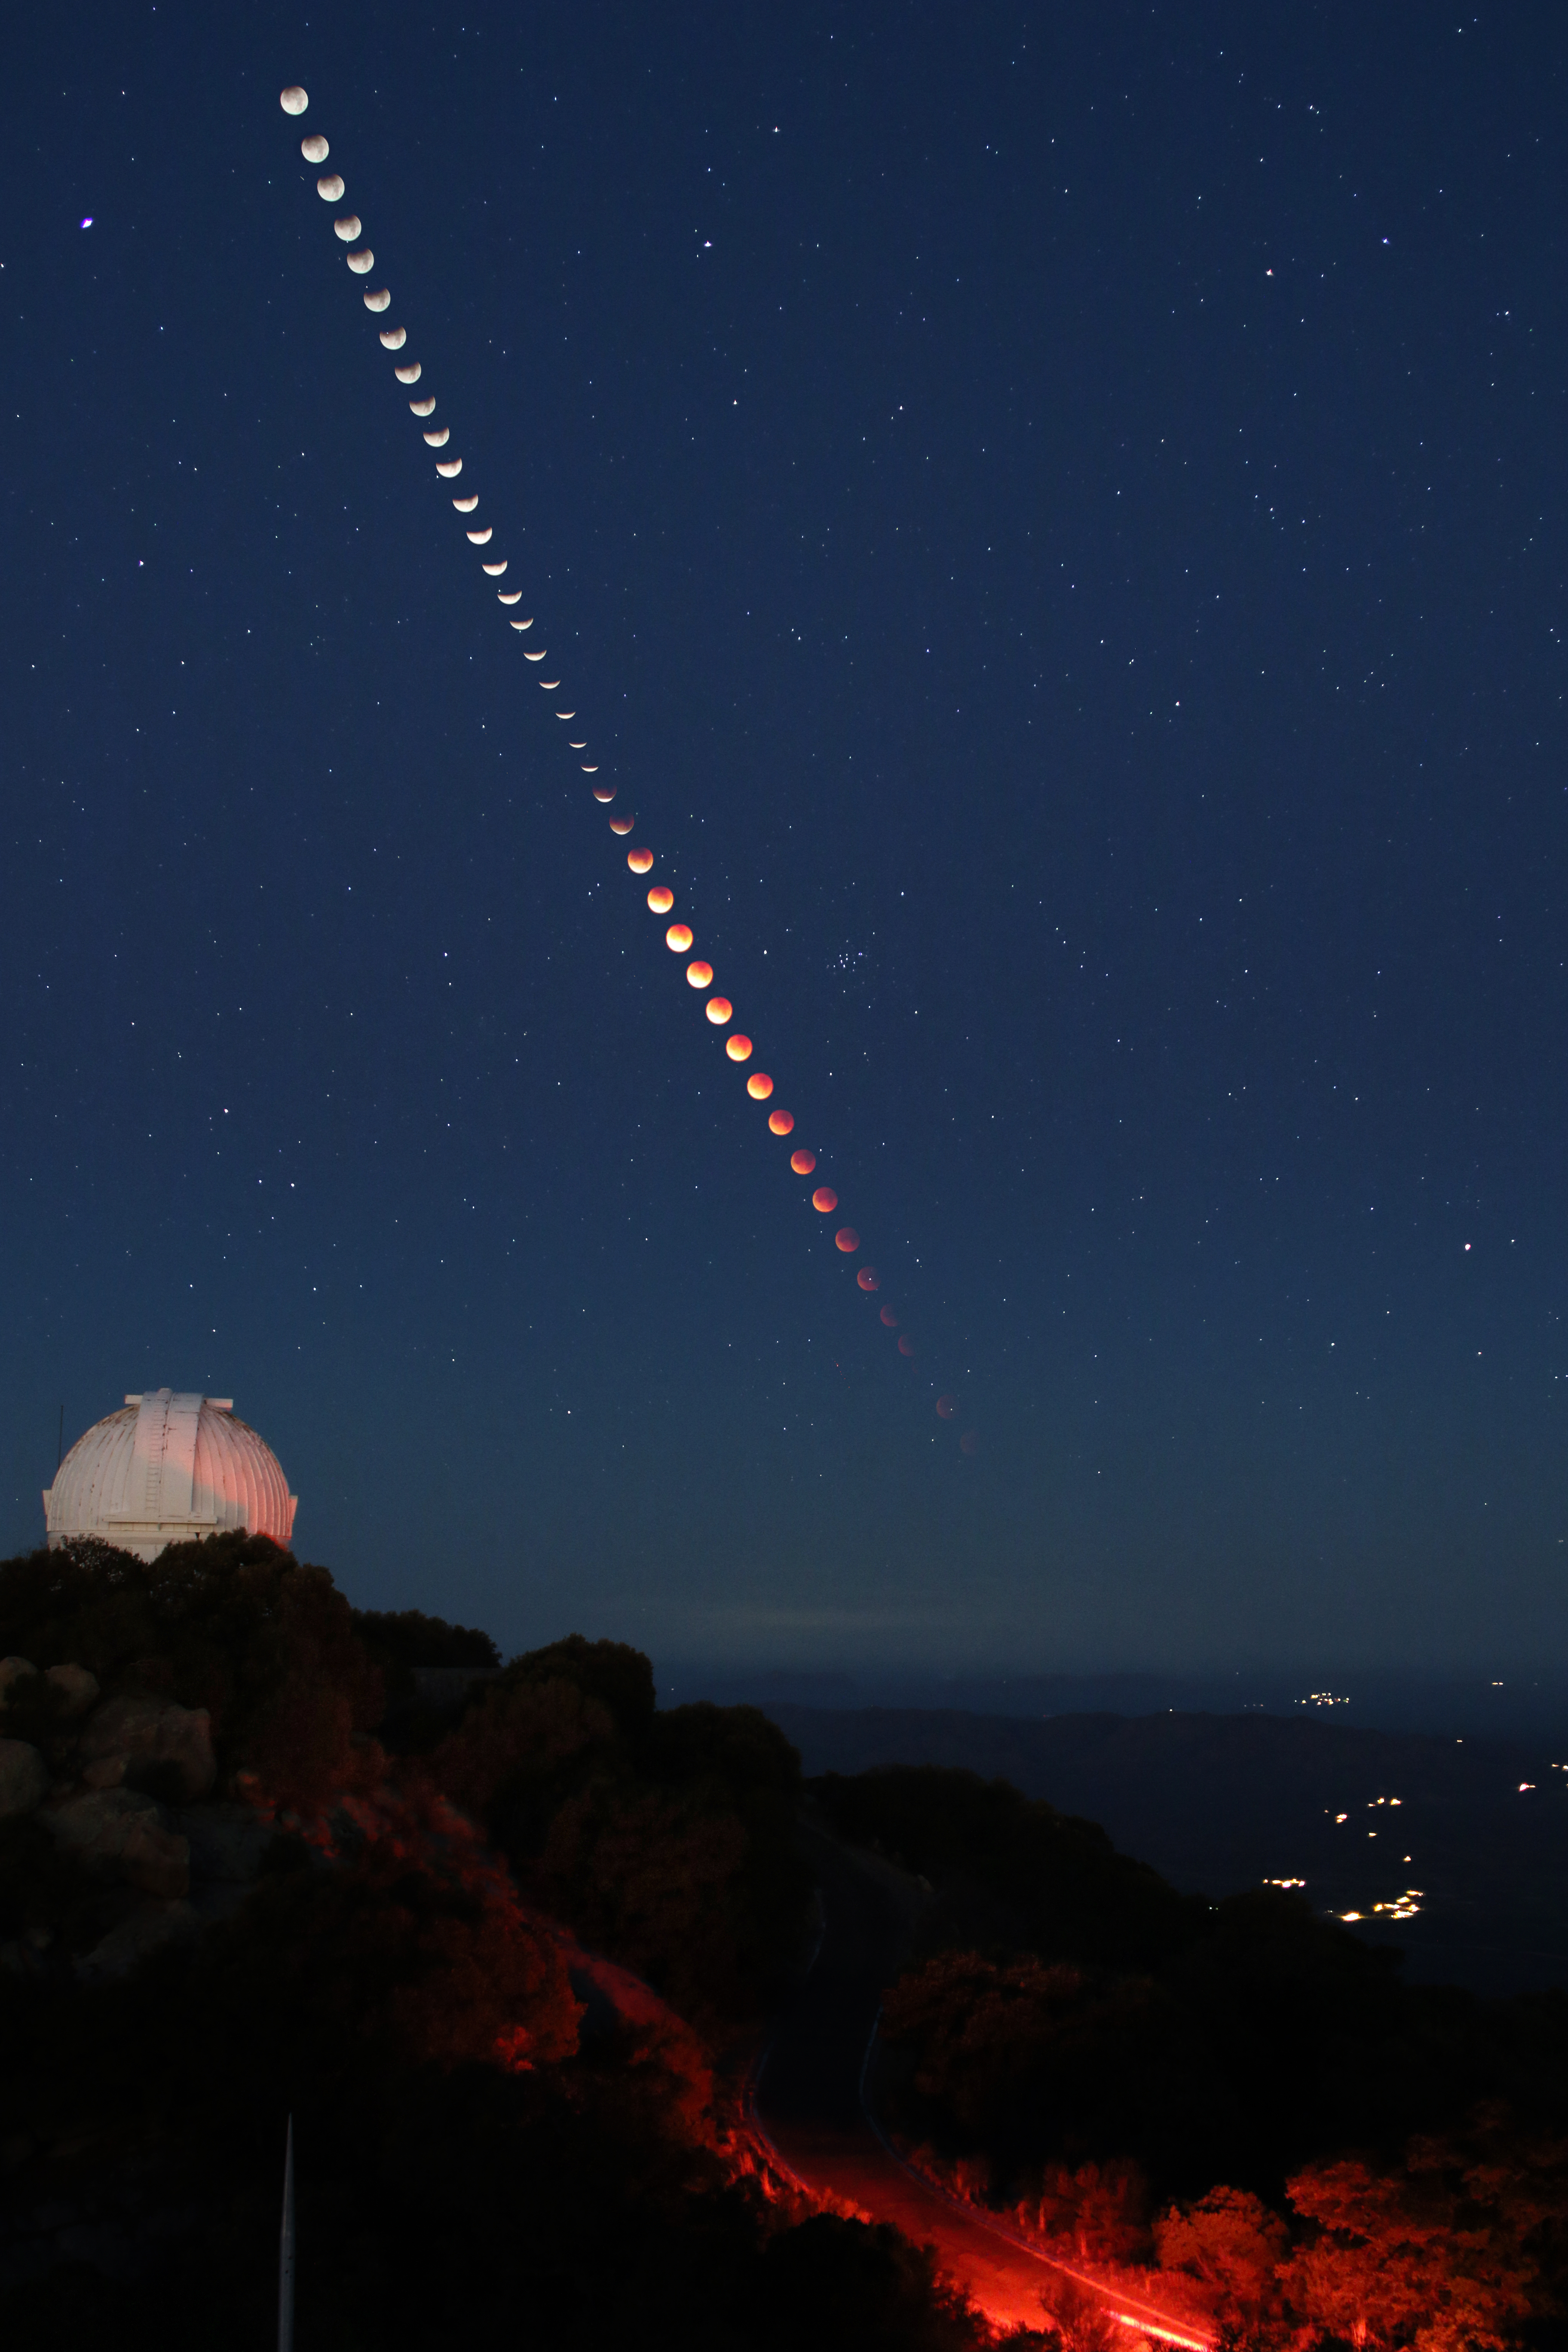

Composite of phases of the lunar eclipse as seen from Kitt Peak National Observatory

Composite of phases of the lunar eclipse as seen from Kitt Peak National Observatory near Tucson, Arizona, on January 31, 2018. The WIYN 0.9-meter Telescope appears in the foreground.

Credit: KPNO/NOIRLab/NSF/AURA/P. Marenfeld